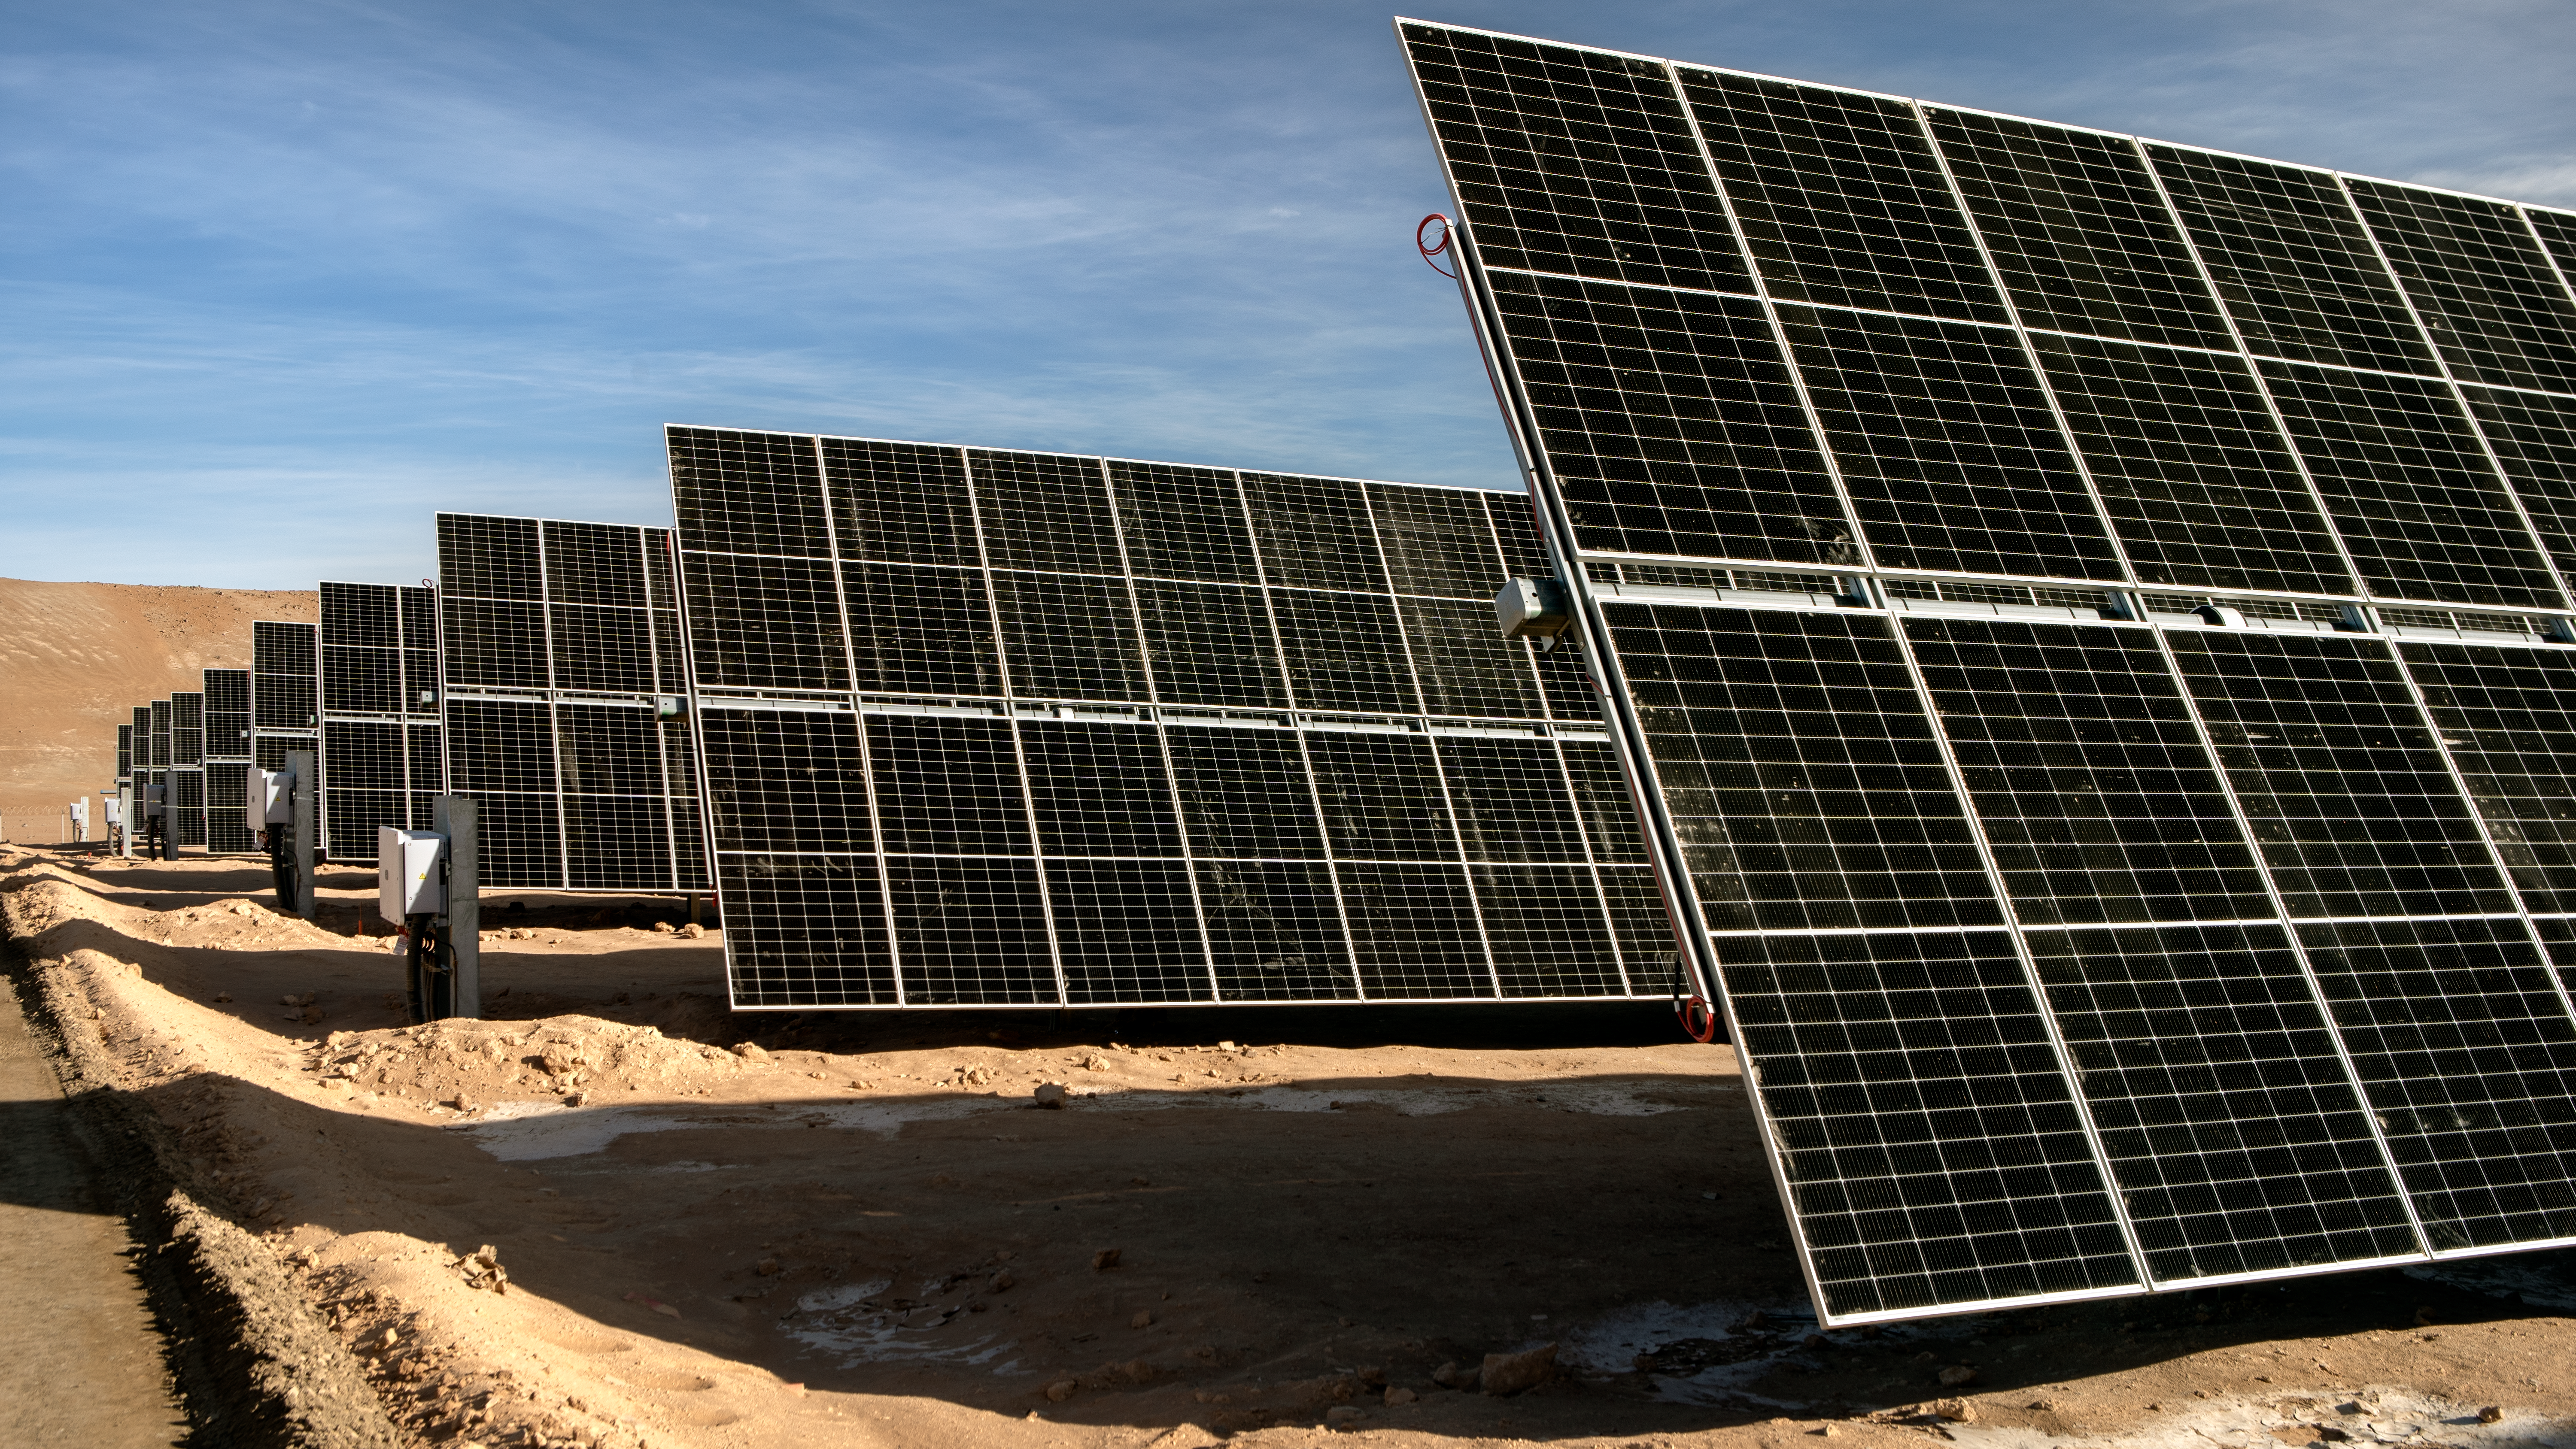

The Paranal-Armazones photovoltaic plant

This image shows the photovoltaic power plant that supplies electricity to ESO's Paranal Observatory and the ESO's ELT construction site at Cerro Armazones during the day. This solar power plant is the highest generation capacity in Chile dedicated to astronomy.

Credit: ESO